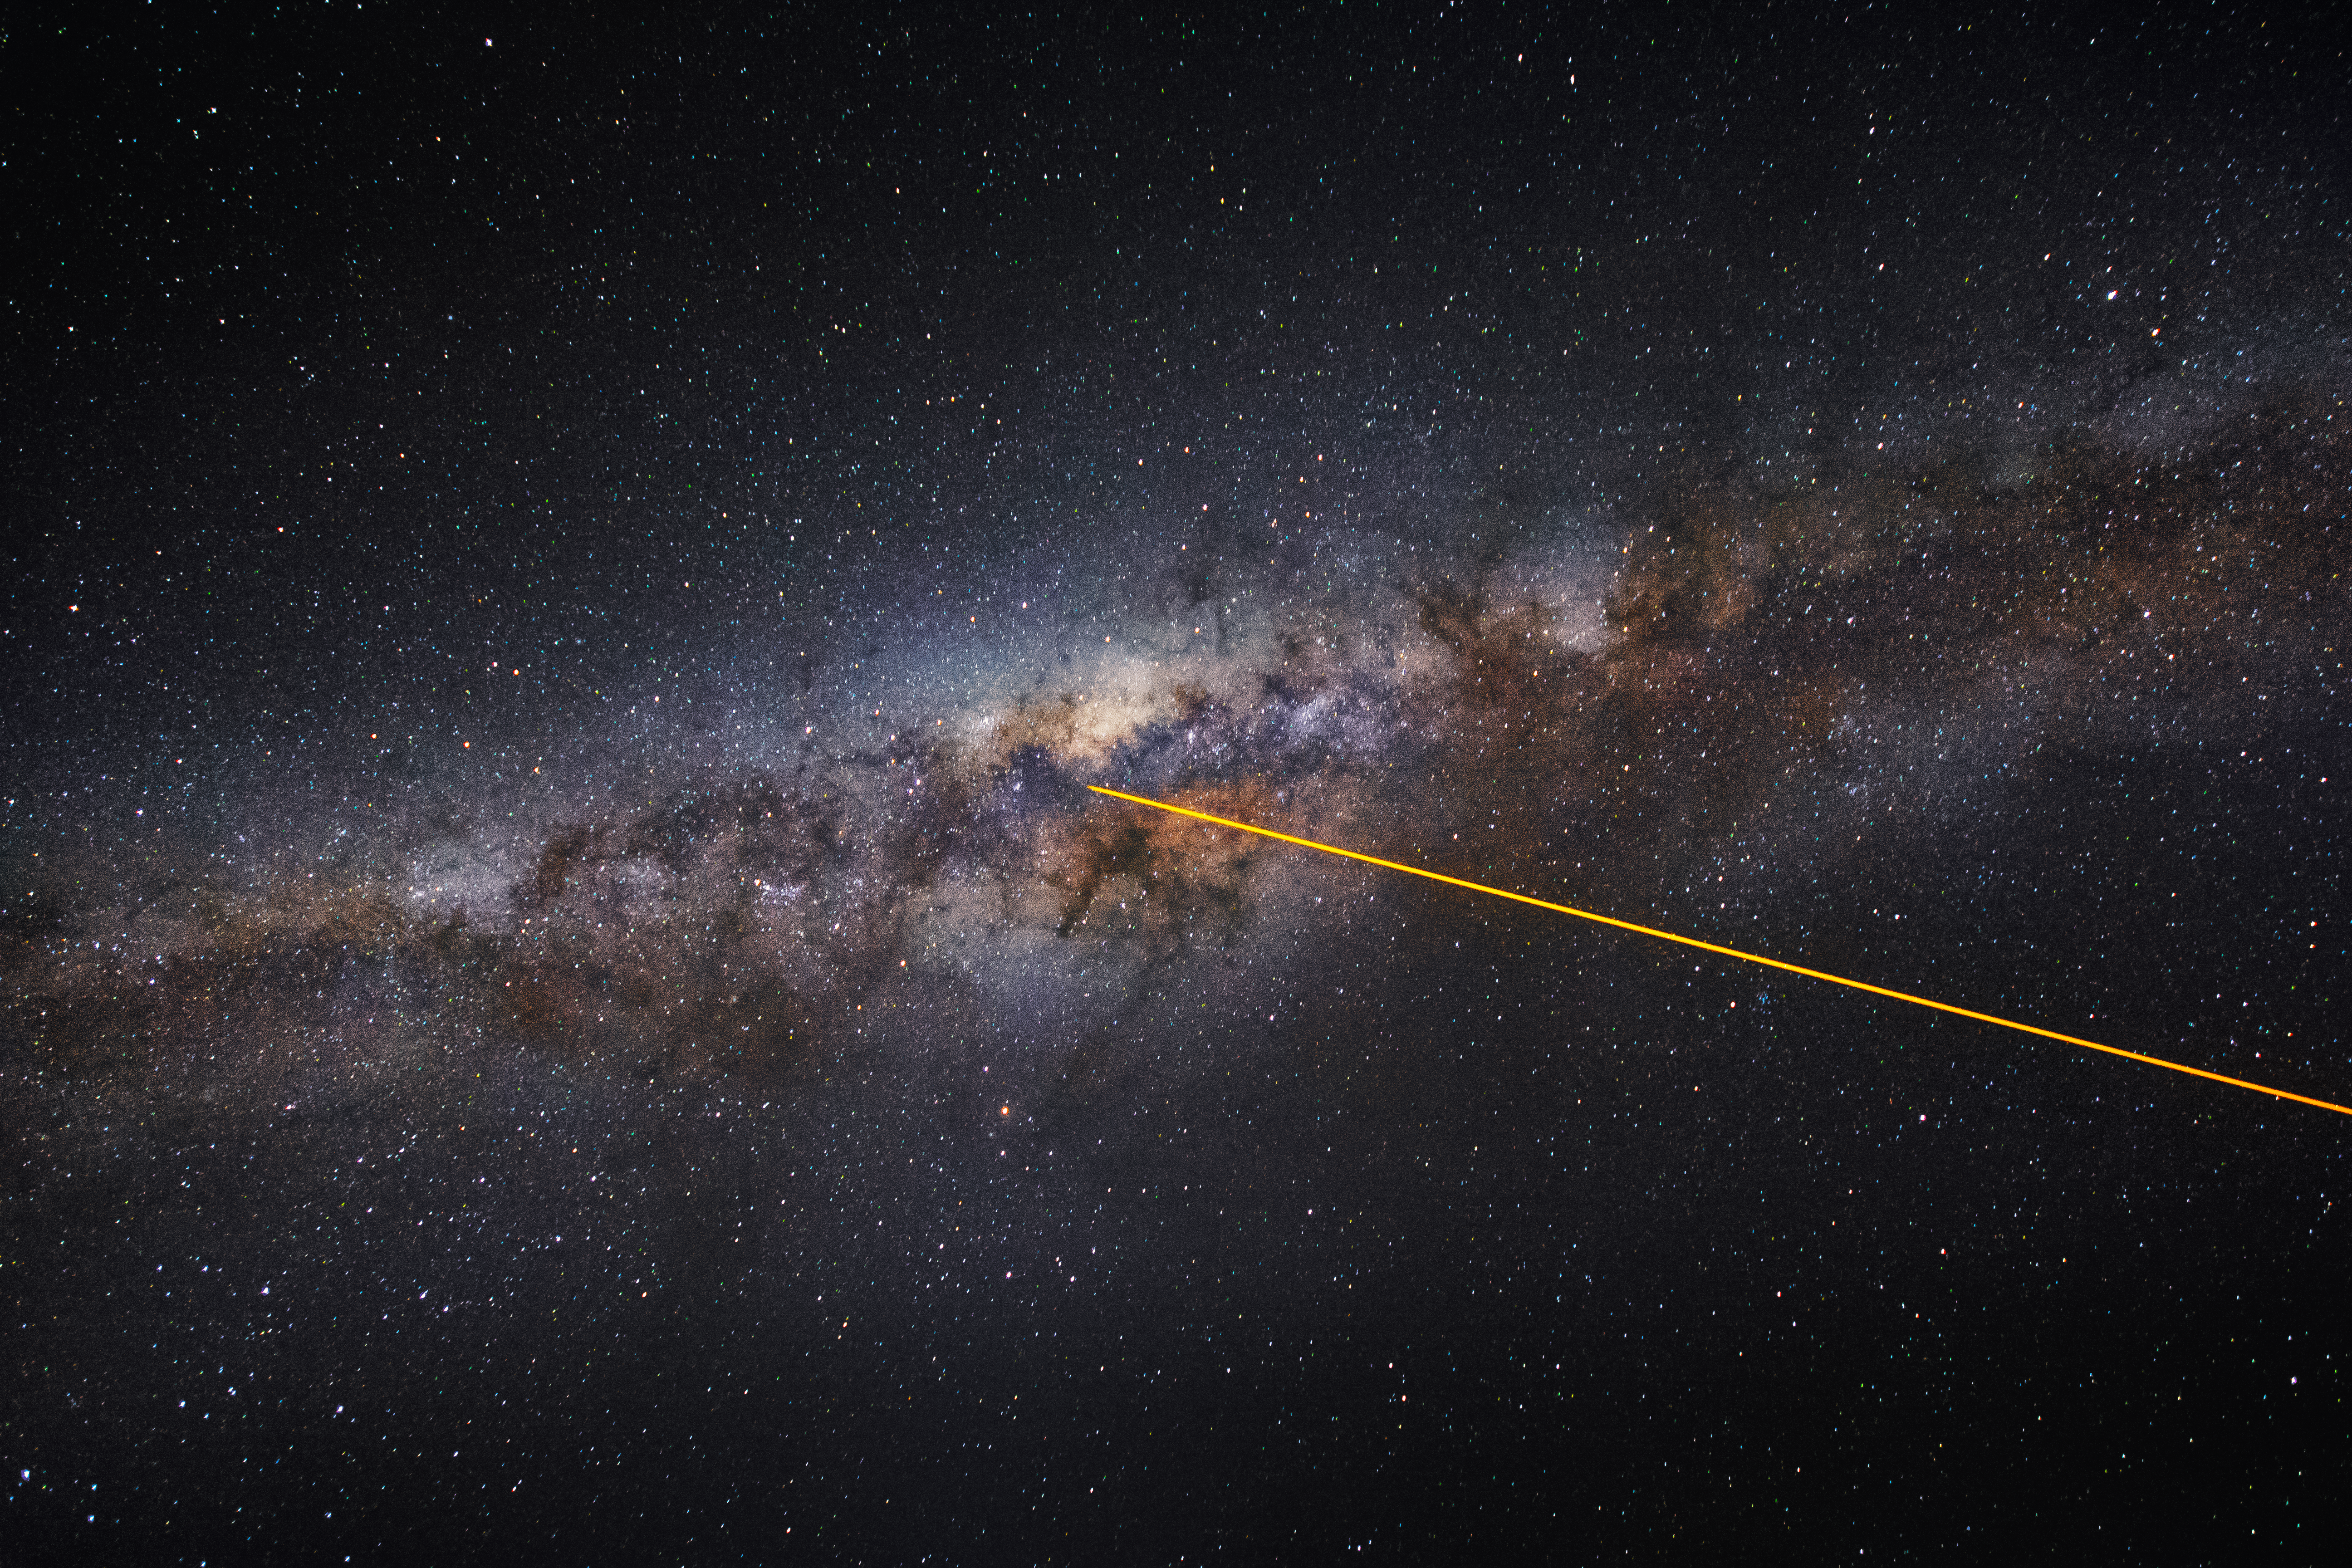

A laser in the sky

A laser, fired by one of the Unit Telescopes of the VLT, is pointing at the heart of the Milky Way.

Credit: G. Tremblay/ESO